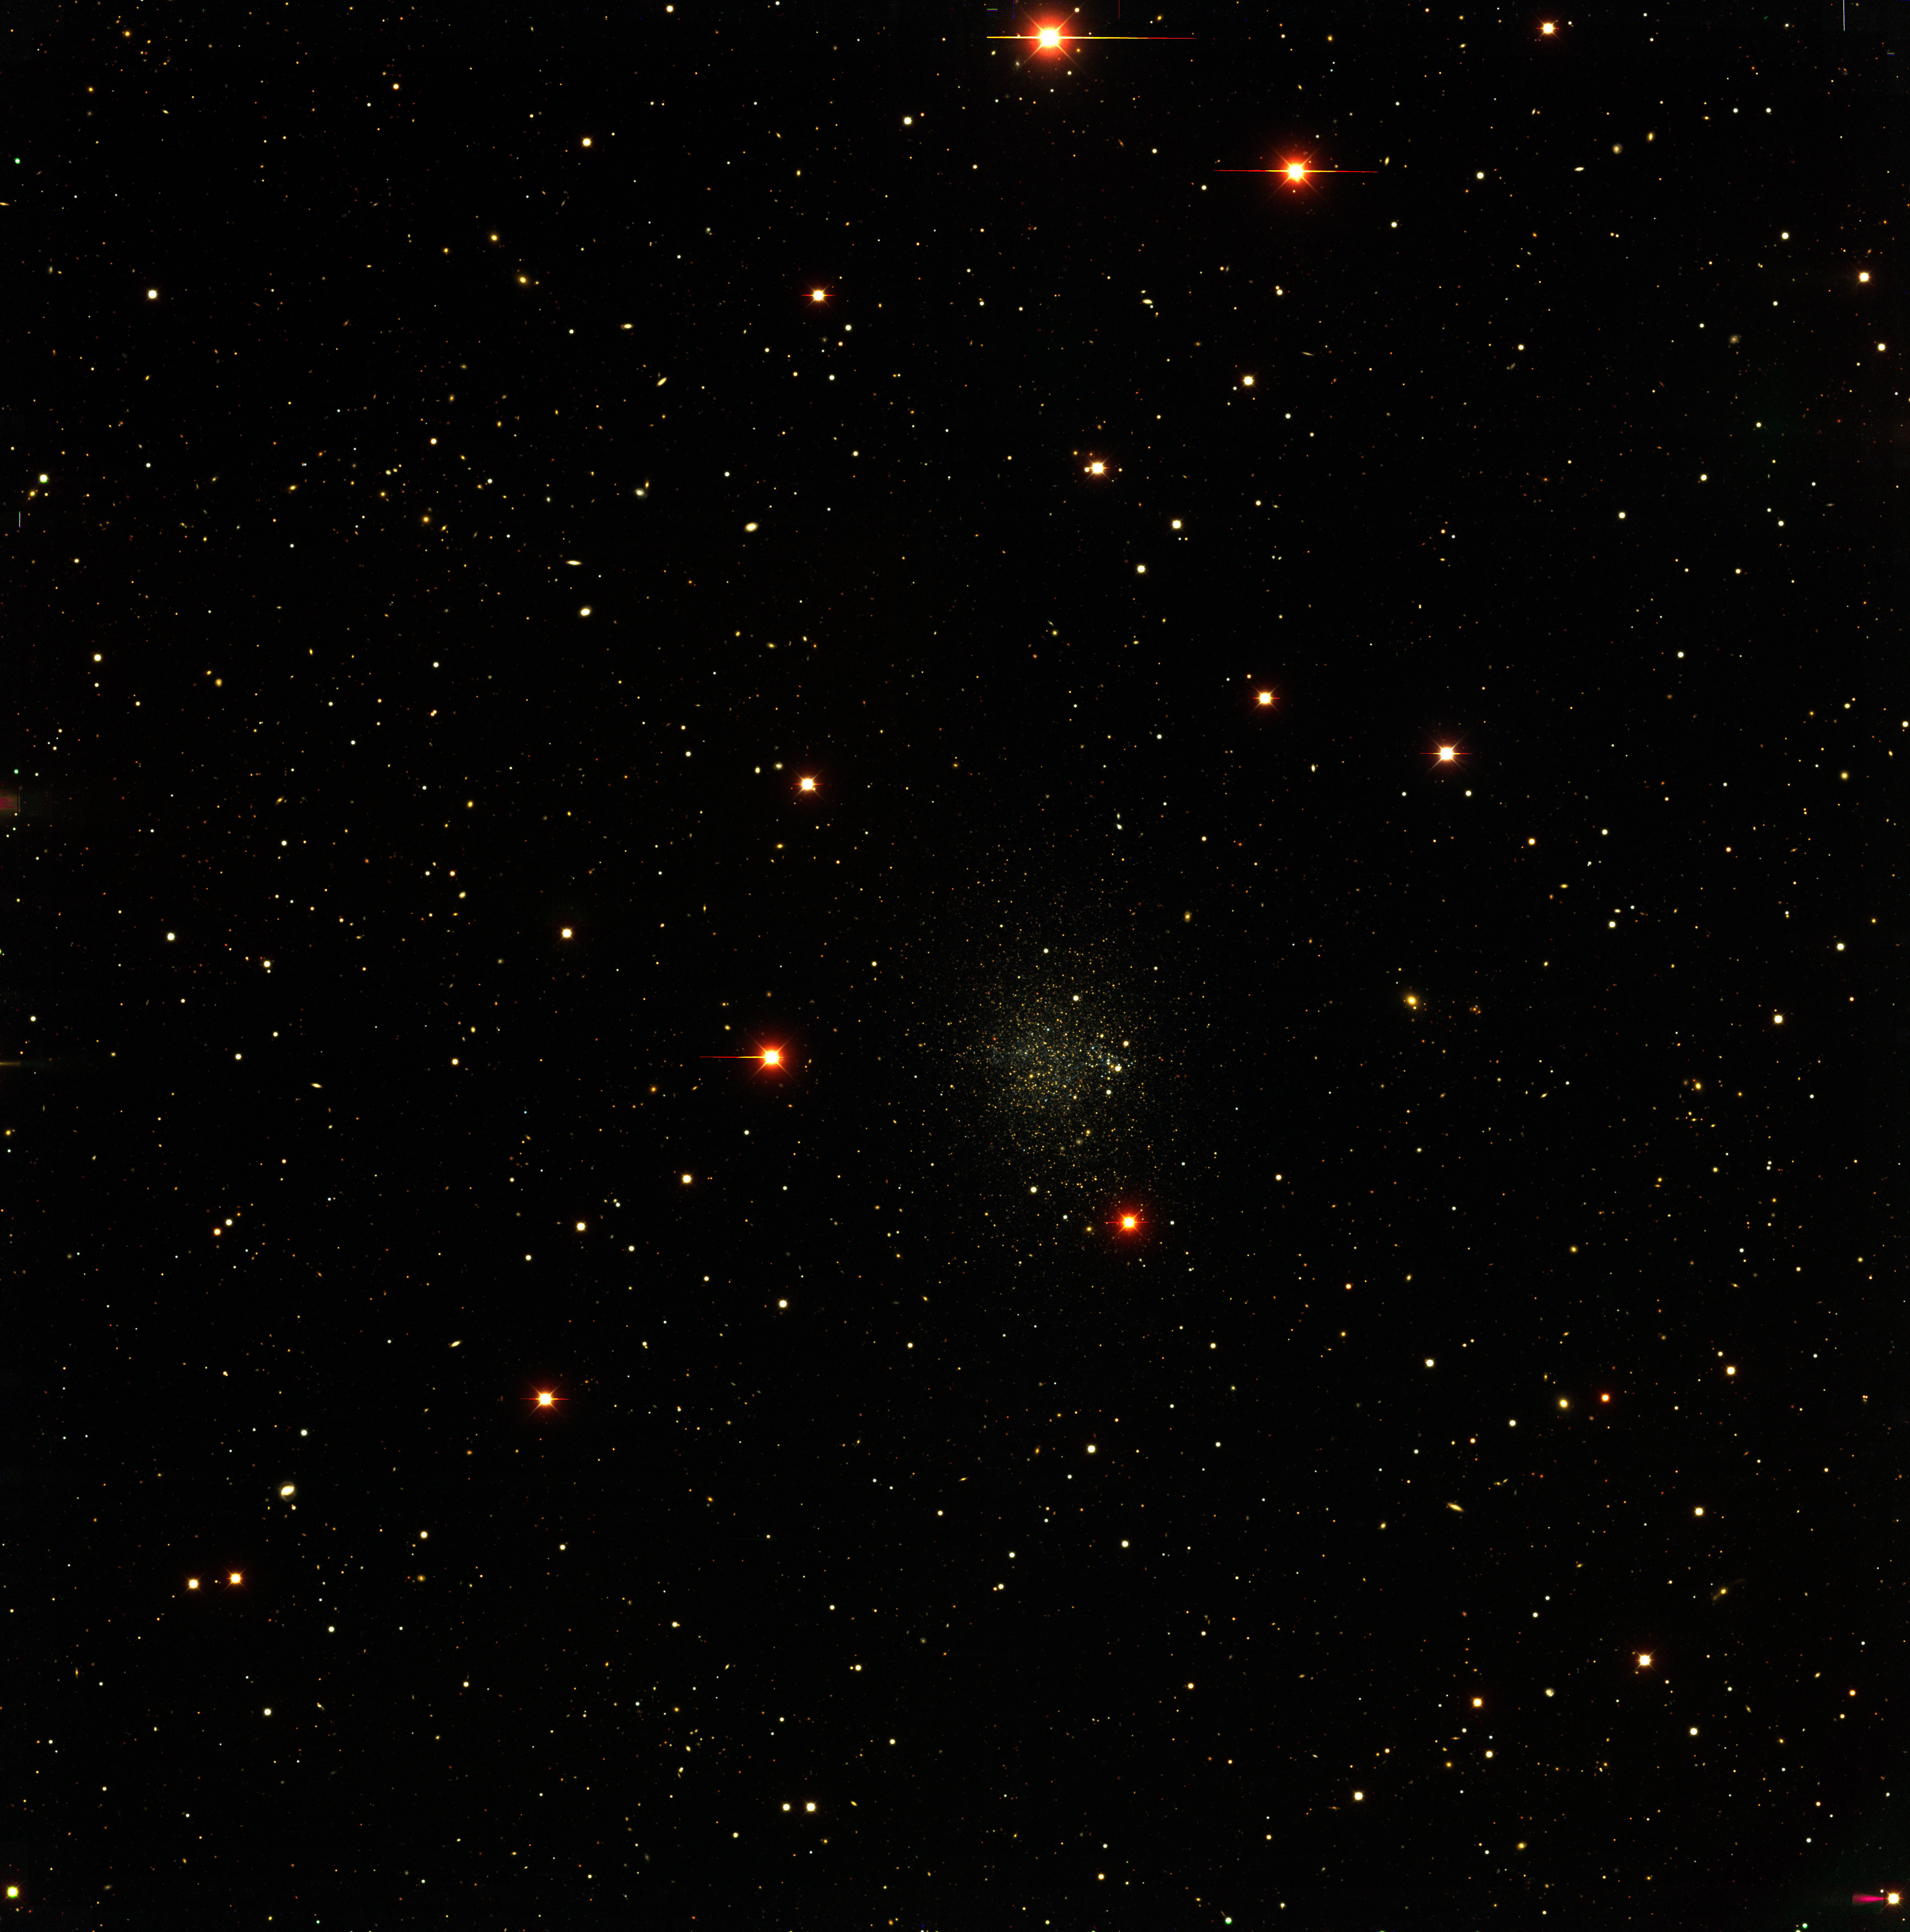

The Phoenix Local Group dwarf galaxy

The Phoenix Local Group dwarf galaxy, as observed with the CTIO Blanco 4-m telescope and Mosaic II camera as part of the NOAO-sponsored Local Group Survey (PI: Philip Massey, Lowell Observatory). The image is a true-color combination of images in three of the filters used by the survey. The full complement of survey data include images in broad-band/ UBVRI/, as well as through filters centered on the H-alpha, [SII], and [OIII] emission lines. All of the data, description of the analysis, and UBVRI photometry are available through the Local Group Survey website.

Credit: P. Massey/Lowell Observatory and K. Olsen/NOIRLab/NSF/AURA